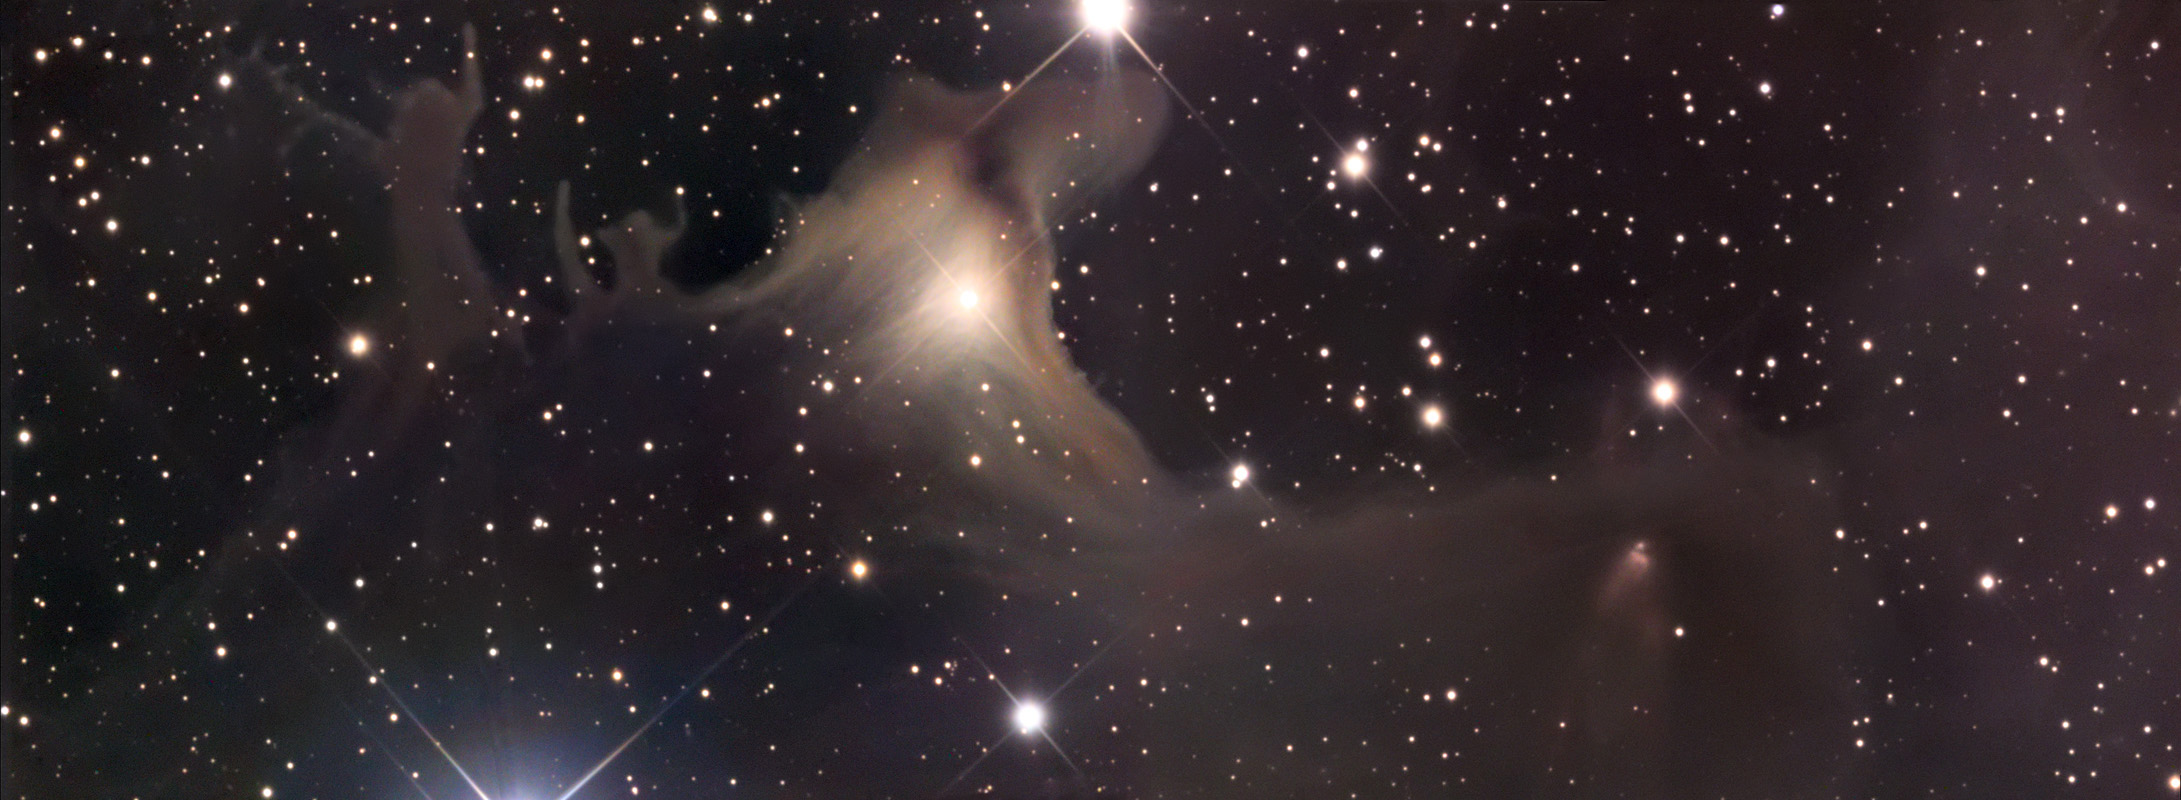

SH2-136

This image was featured as an APOD back in 2006. Below is the copied caption: "The dark nebula SH2-136 appears to be celebrating Halloween all of the time. The complex process of star formation create dust clouds of many shapes and sizes -- it is human perception that might identify a ghoulish creature, on the right of the above image, chasing humans. Halloween's modern celebration retains historic roots in dressing to scare away the spirits of the dead. Since the fifth century BC, Halloween has been celebrated as a cross-quarter day, a day halfway between an equinox (equal day / equal night) and a solstice (minimum day / maximum night in the northern hemisphere). With our modern calendar, however, the real cross-quarter day will occur next week. Other cross-quarter markers include Groundhog Day and Walpurgis Night" (APOD, 10/31/2006).

This image was taken as part of Advanced Observing Program (AOP) program at Kitt Peak Visitor Center during 2014.

Credit: KPNO/NOIRLab/NSF/AURA/Adam Block